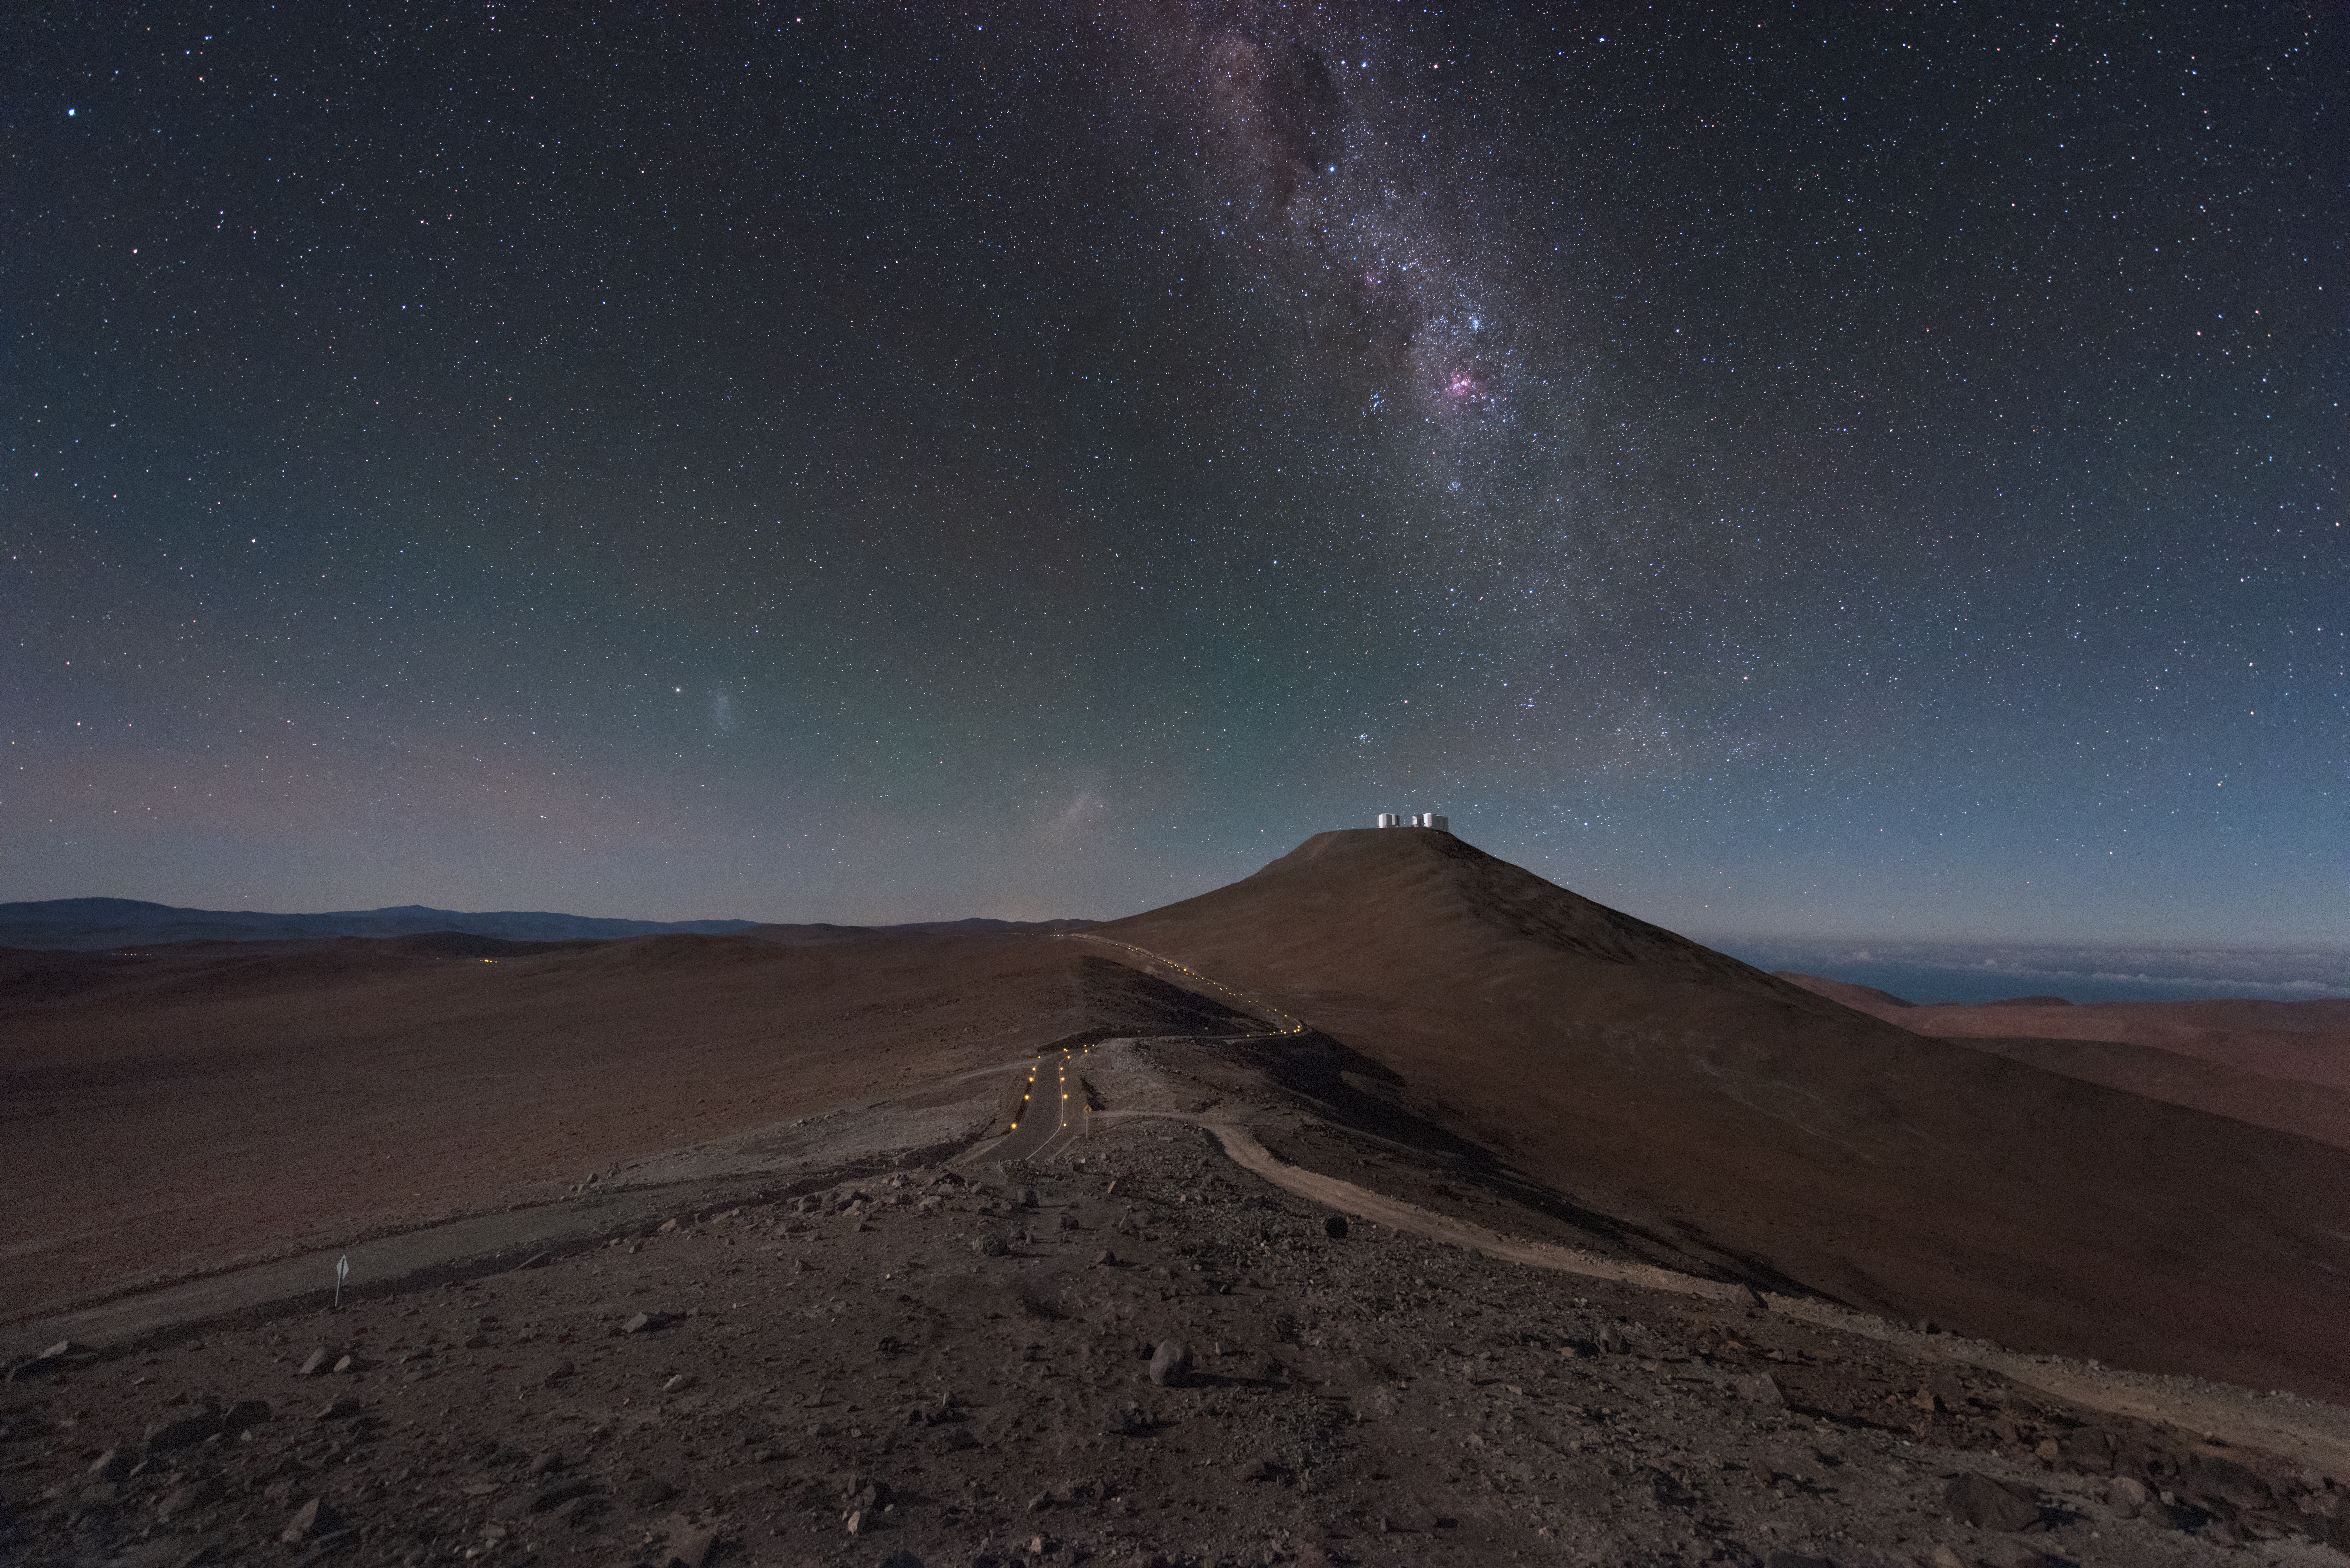

The road to Paranal

The landscape surrounding ESO's Very Large Telescope (VLT) in Chile is almost reminiscent of an alien world. The tiny silver shapes on the distant Cerro Paranal mountain are the VLT's Unit Telescopes (UTs) and smaller Auxiliary Telescopes (ATs). This image is taken from the nearby mountain that is home to another of ESO's facilities, the Visible and Infrared Survey Telescope for Astronomy (VISTA).

Credit: ESO/Y. Beletsky